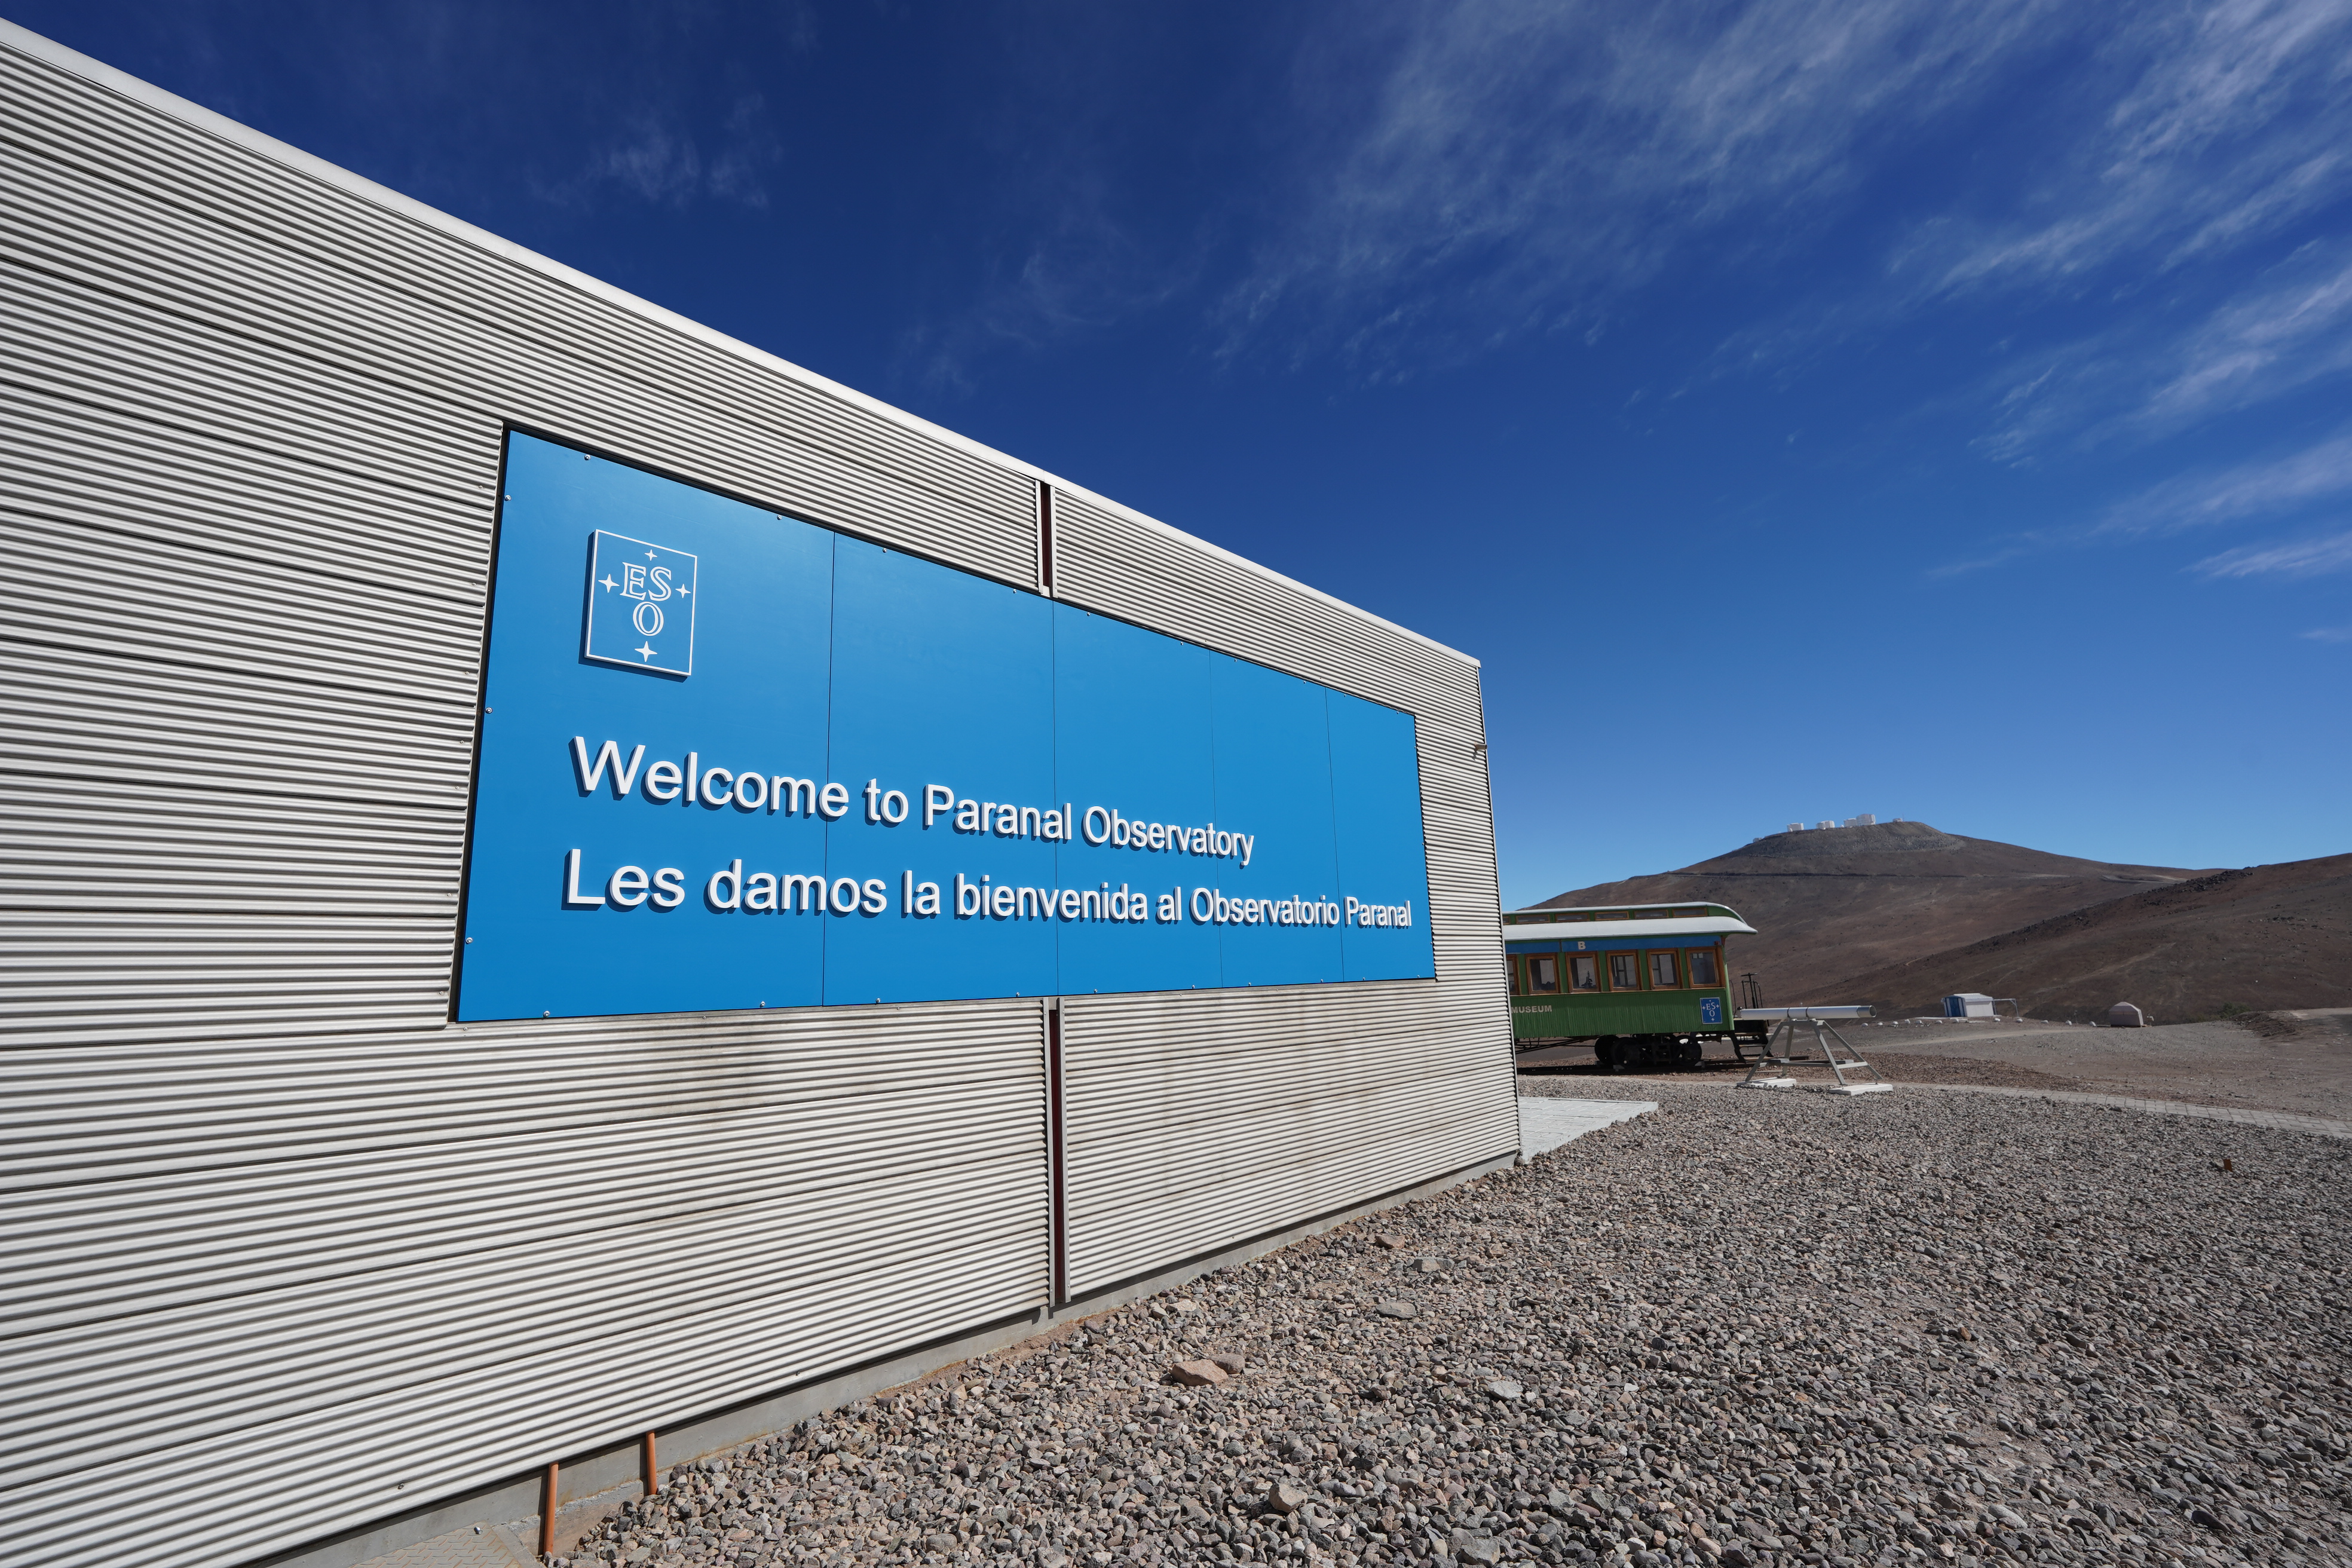

The Paranal Visitor Centre

This building greets visitors at ESO's Paranal Observatory, some 120 km south from Antofagasta, in the II Region of Chile. Located on the left after the observatory's main gate, the visitor centre offers backlit panels, a model of the VLT and a room where introductory videos are projected. Tourist and student visits to Paranal Observatory are scheduled for every Saturday.

More info about public visits is available at: http://www.eso.org/public/about-eso/visitors/paranal.html

Credit: ESO